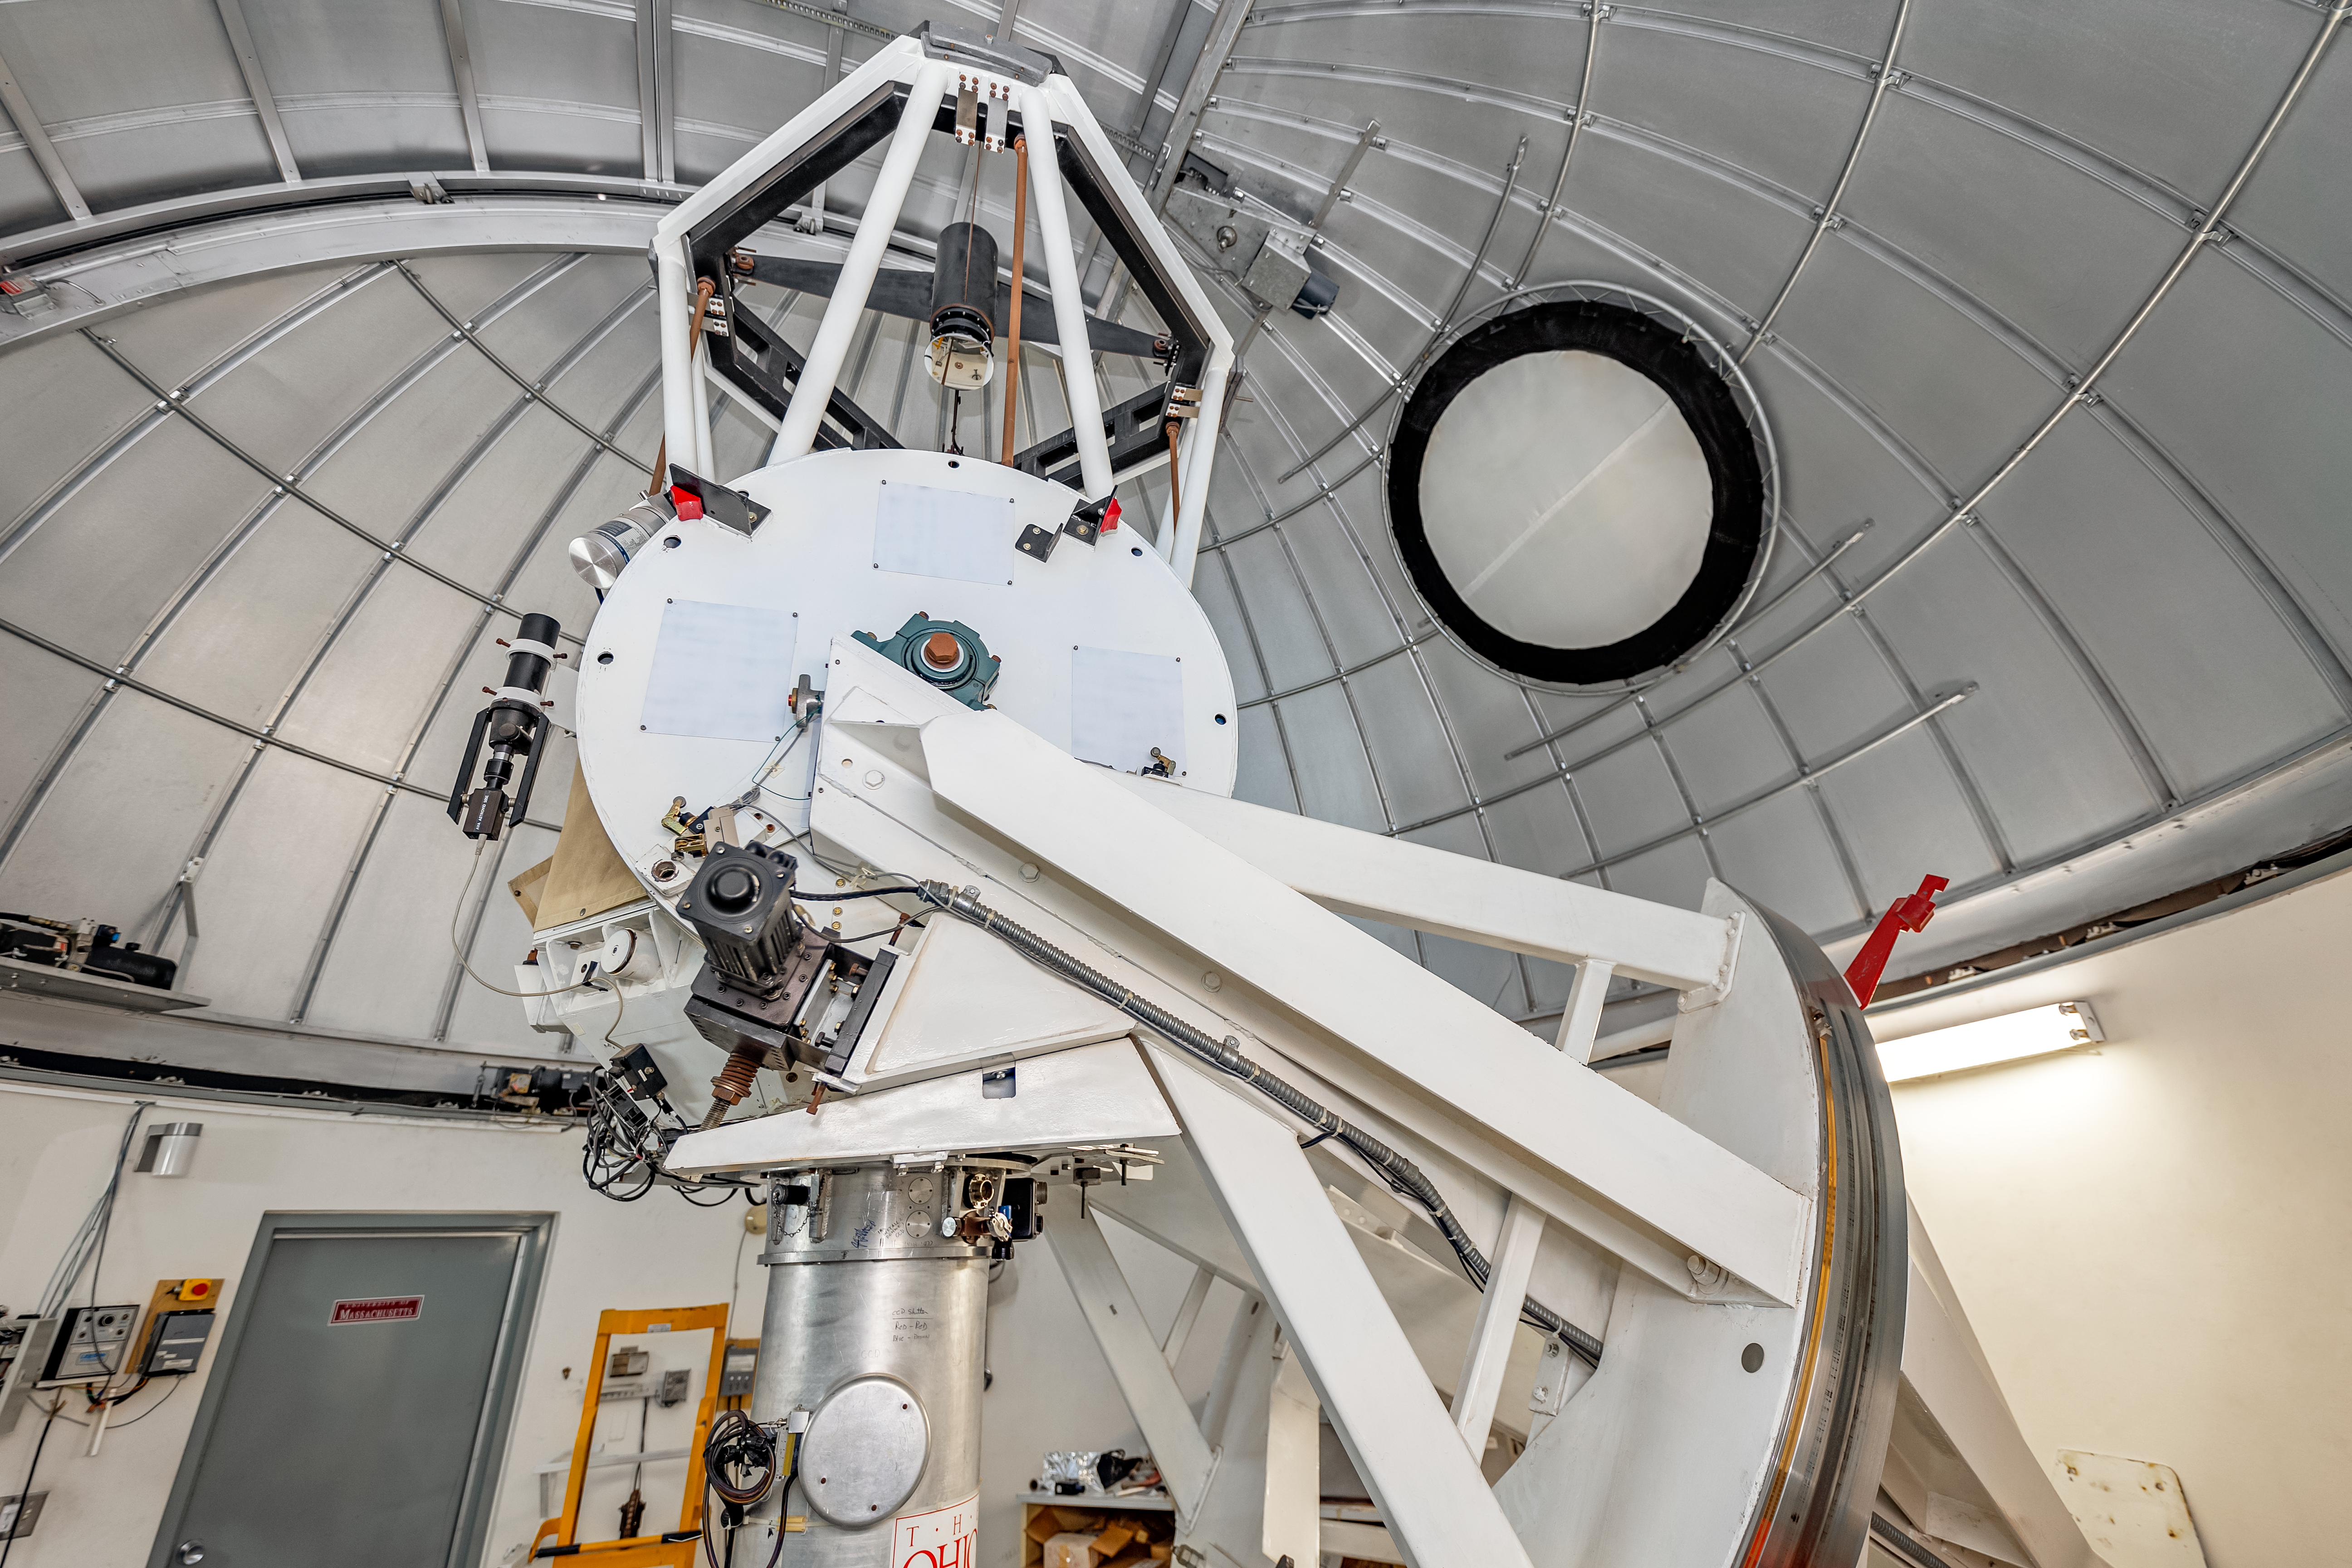

SMARTS 1.3-meter Telescope Interior

The interior of the SMARTS 1.3-meter Telescope on Cerro Tololo in Chile.

Credit: CTIO/NOIRLab/NSF/AURA/ T. Slovinský